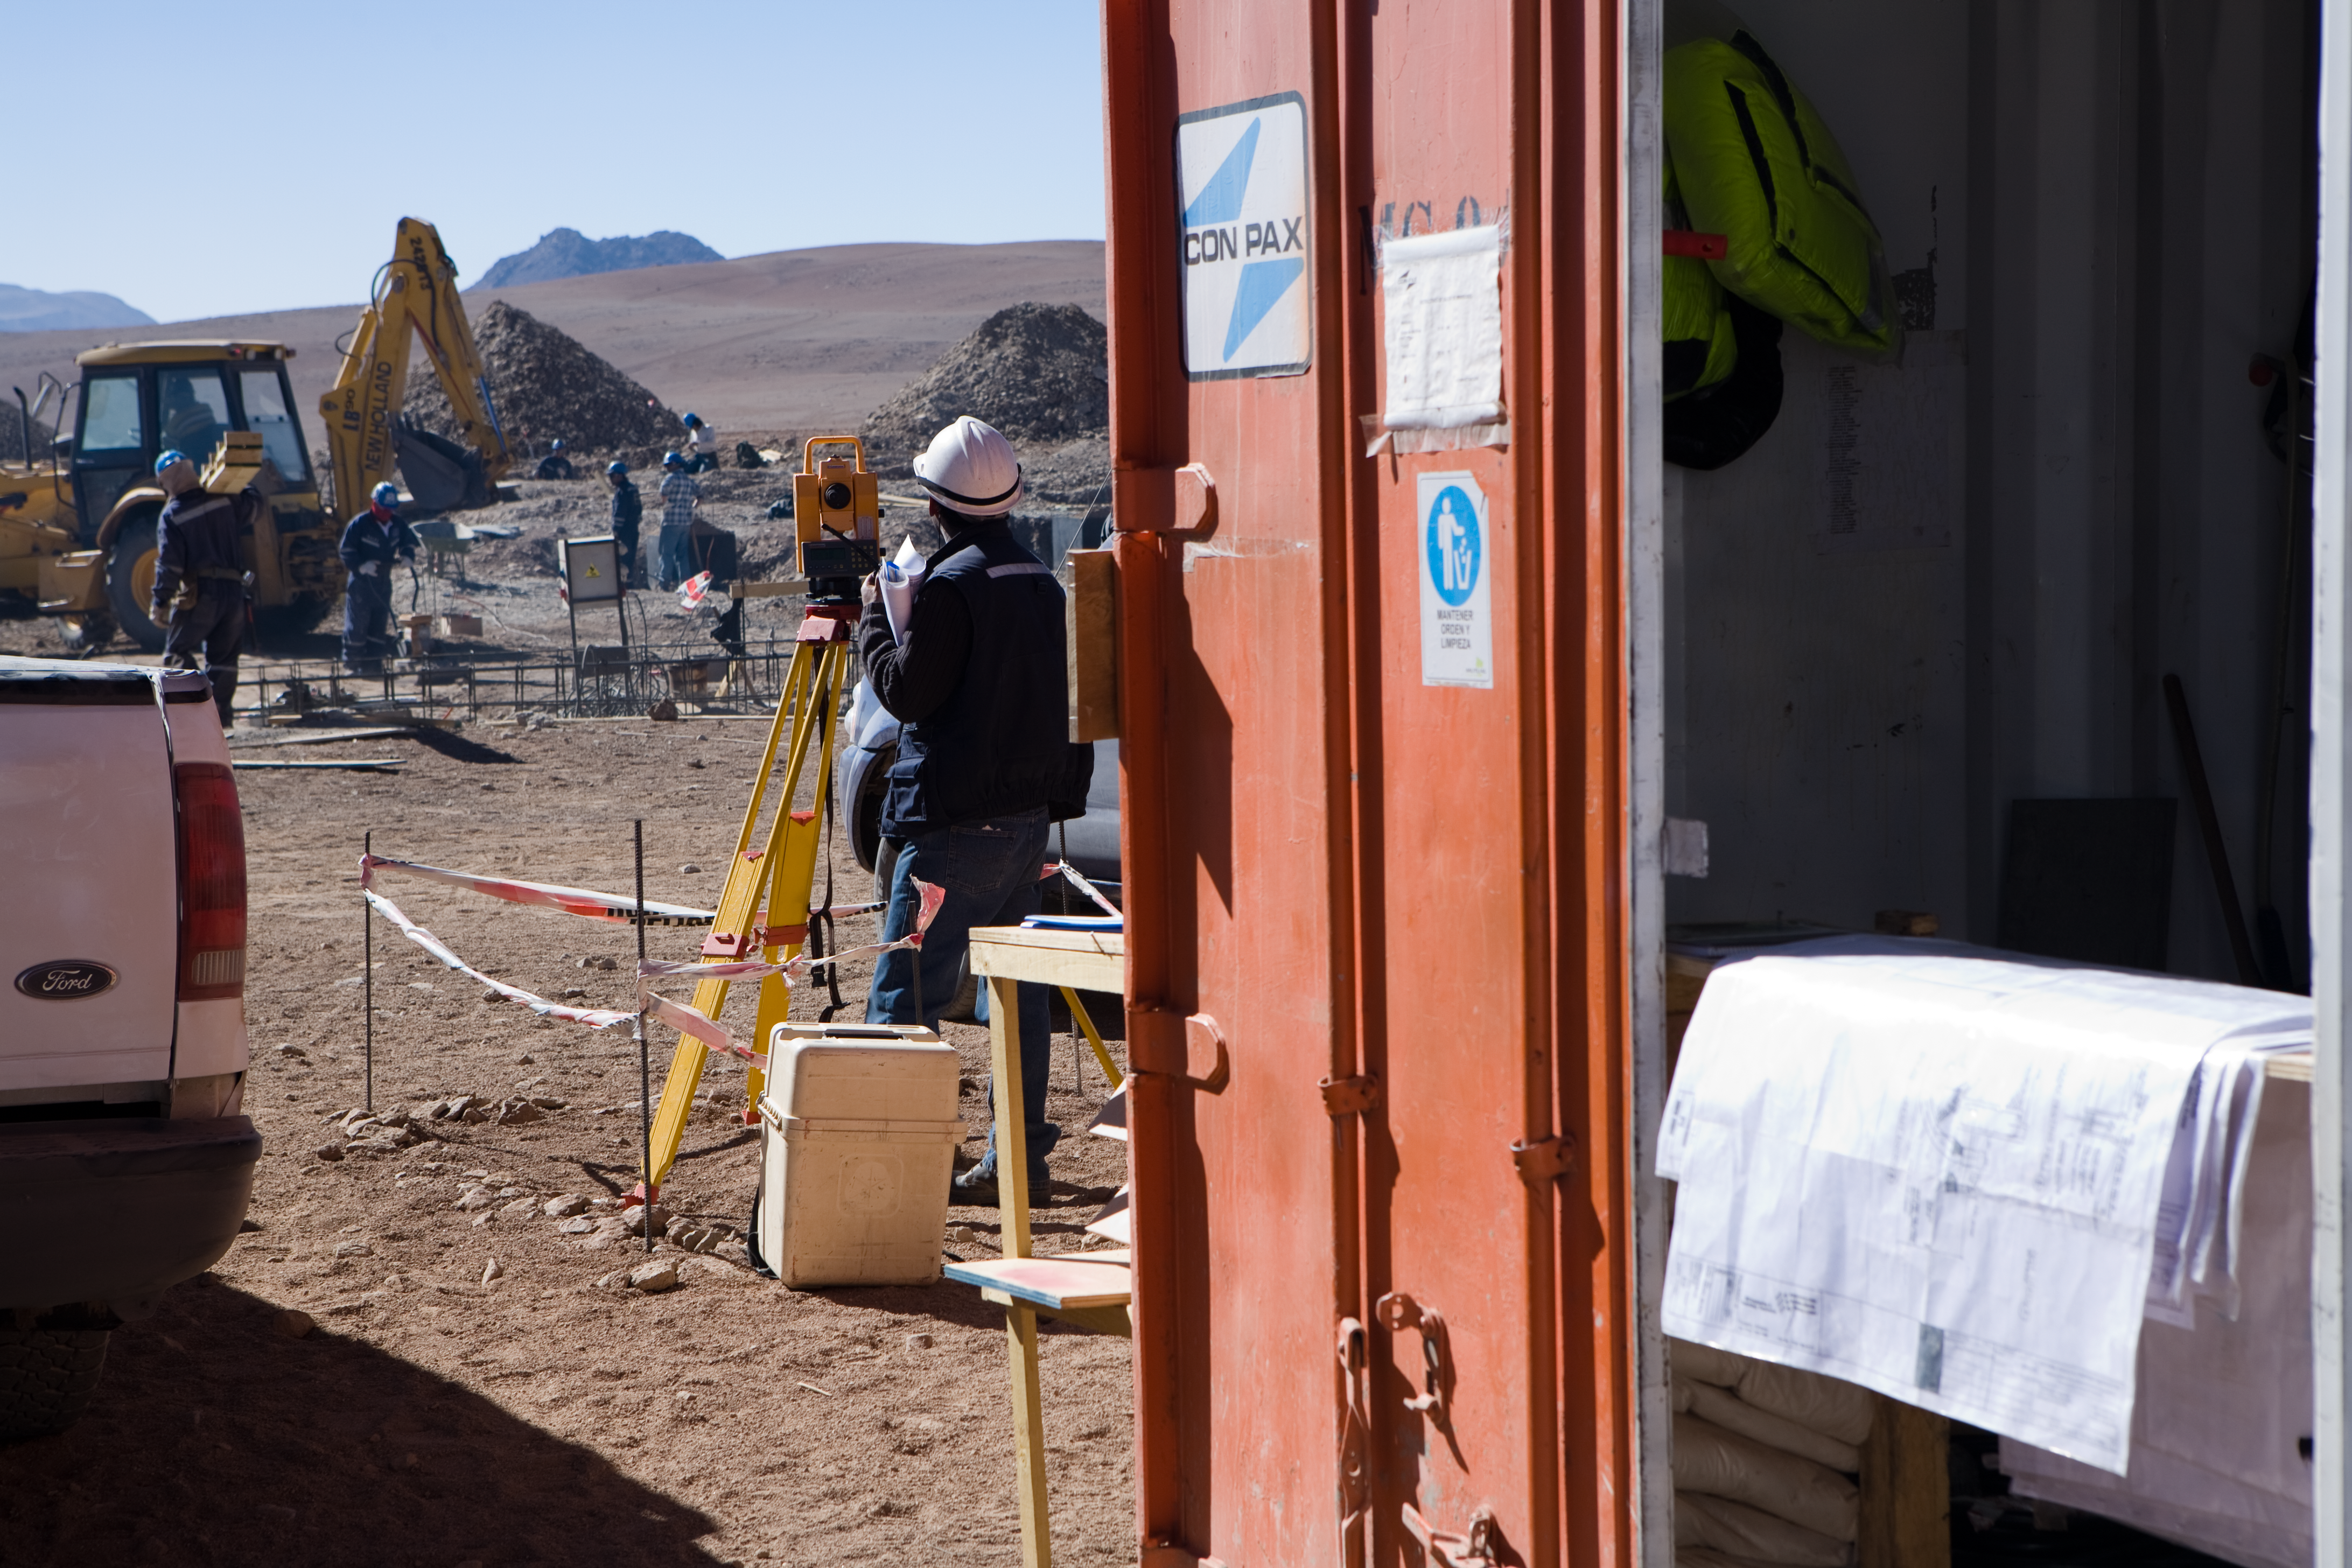

Construction of ALMA

Workers at the ALMA Array Operations Site (AOS), located on the Chajnantor plateau at an elevation of 5000 metres in the Chilean Andes. At this altitude, the atmospheric pressure is about half of that at sea level. This, together with the extreme temperatures and dryness affects the machines, the behaviour of materials and, of course, humans working there. ALMA cooperates with Chilean and international medical institutes in the study of the long term effects of the high altitude on health. The reason for building ALMA at such a high altitude in spite of the additional difficulties it brings is that the millimetre and submillimetre radiation ALMA observes is strongly absorbed by the water vapour in the Earth´s atmosphere.

Credit: ALMA (ESO/NAOJ/NRAO)